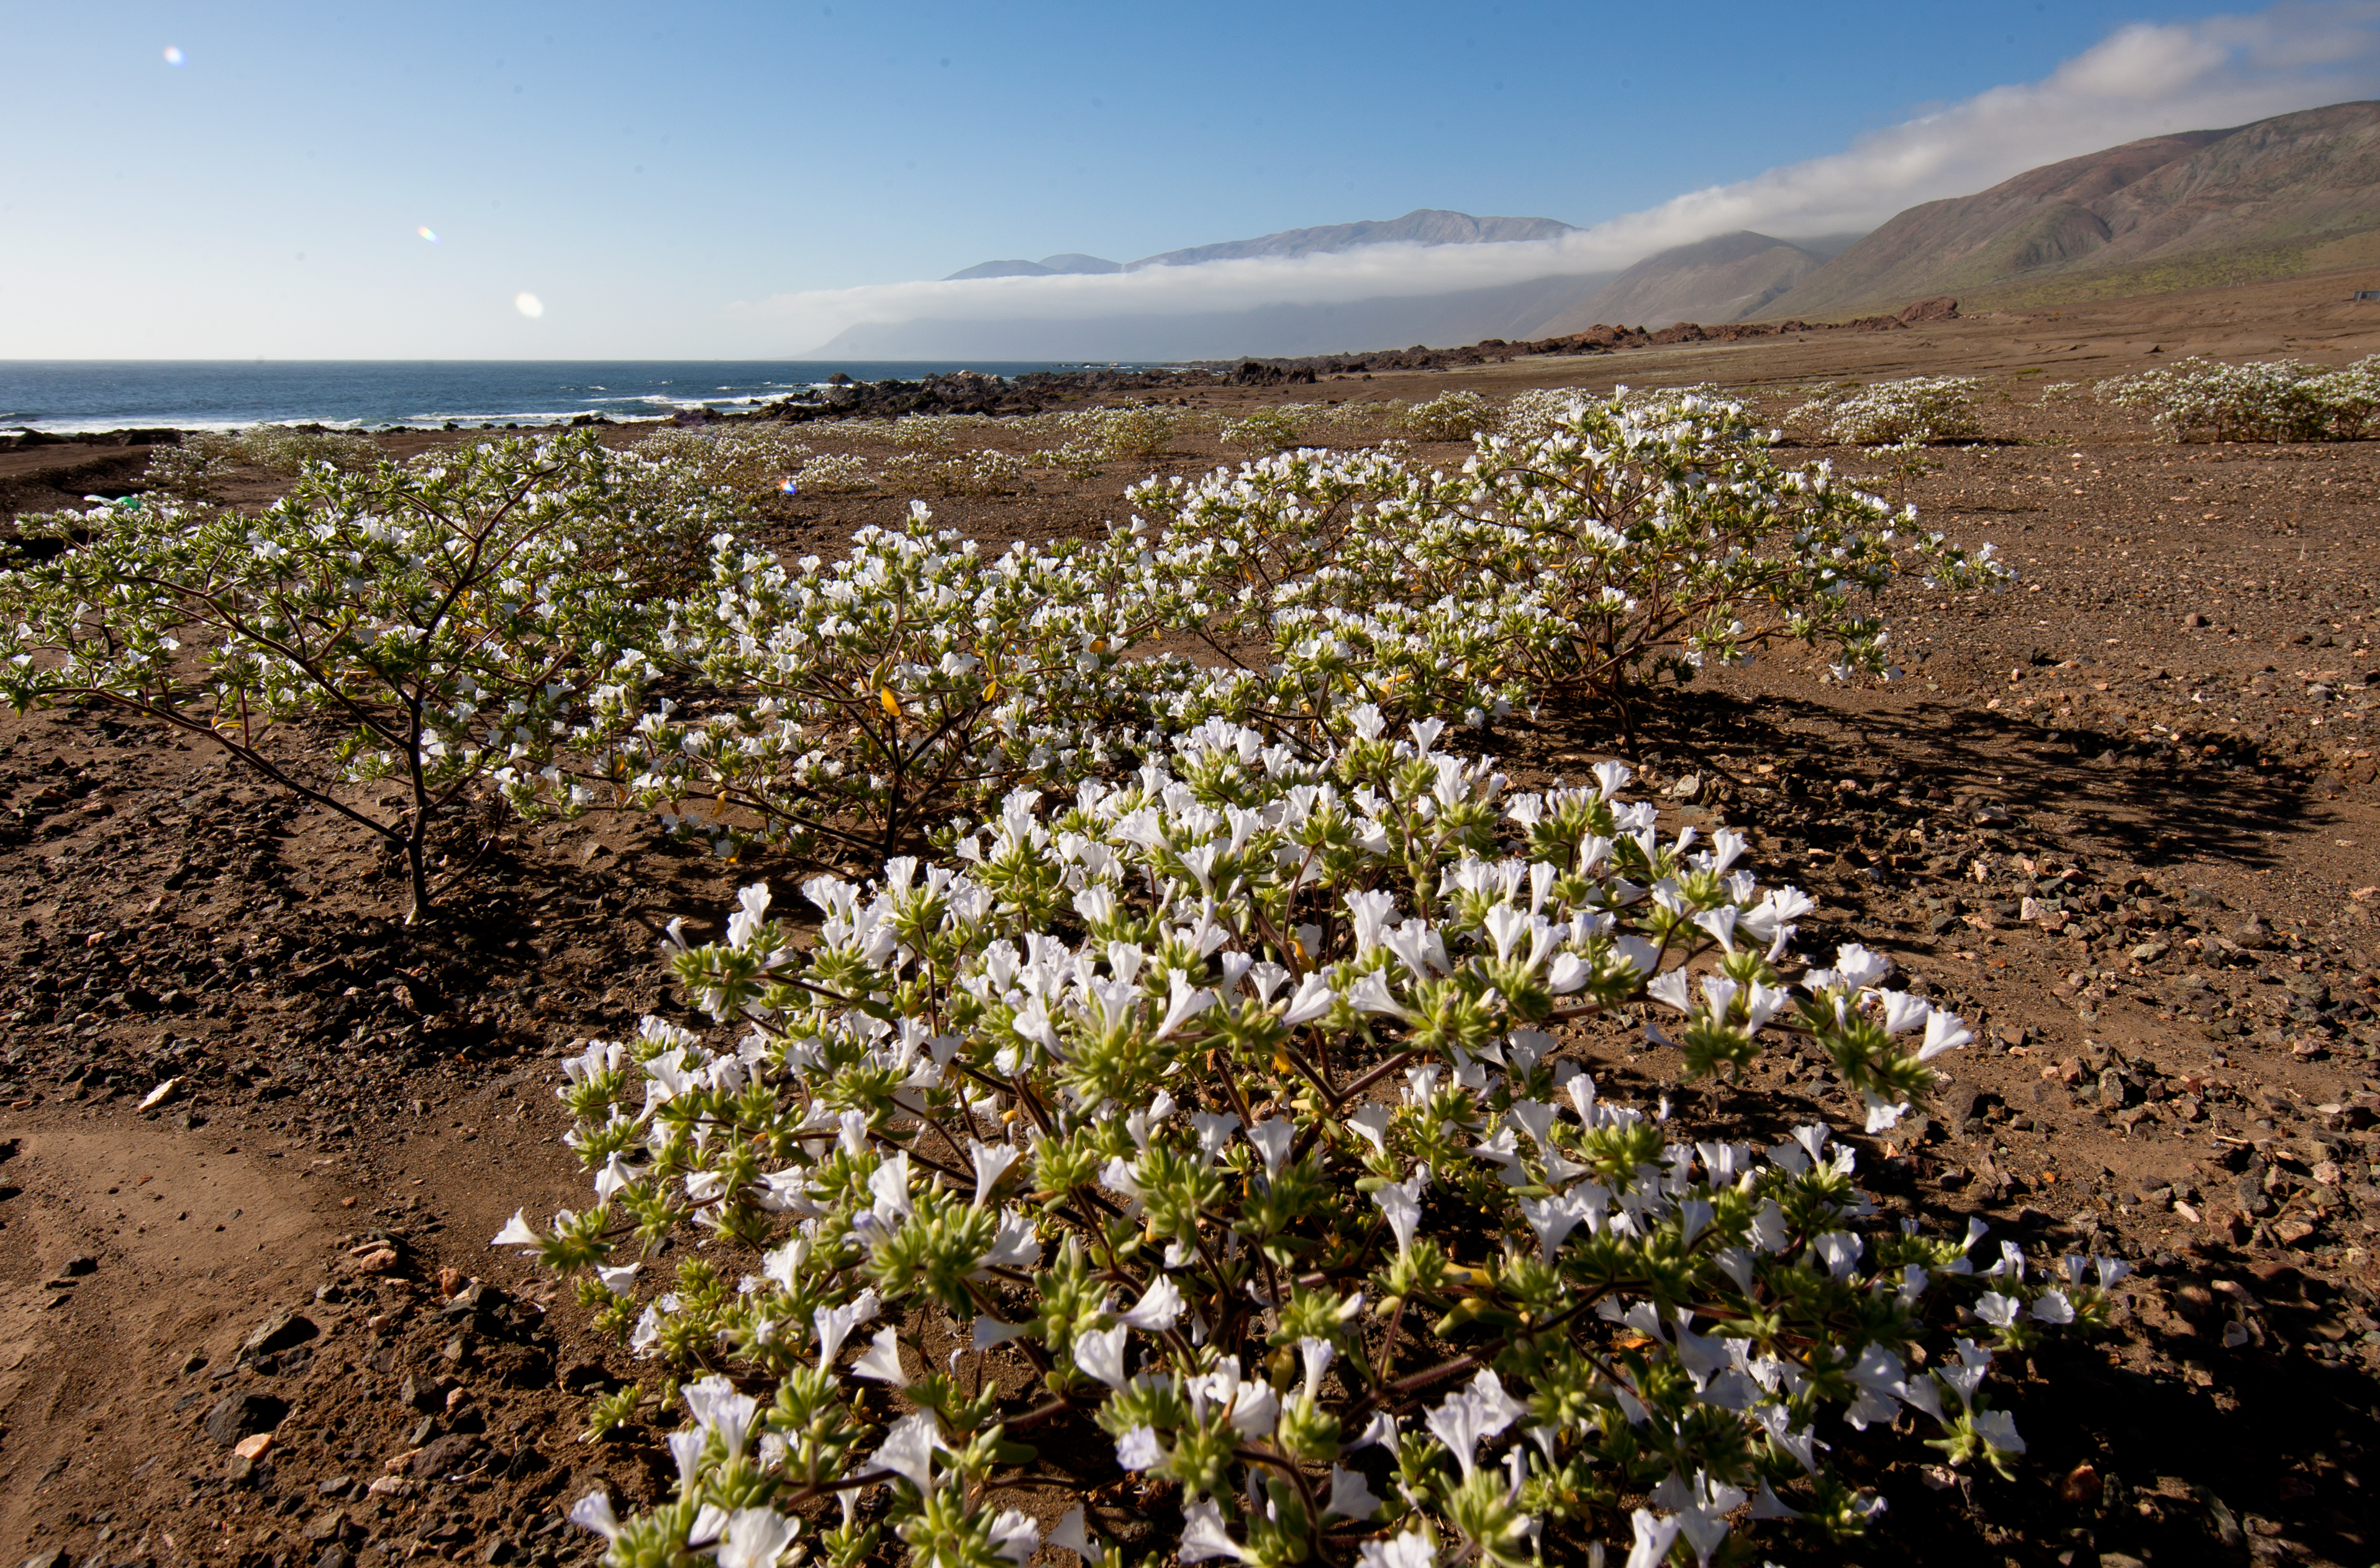

Flowers in the Atacama Desert

Image of flowers in the Atacama Desert.

Credit: ESO